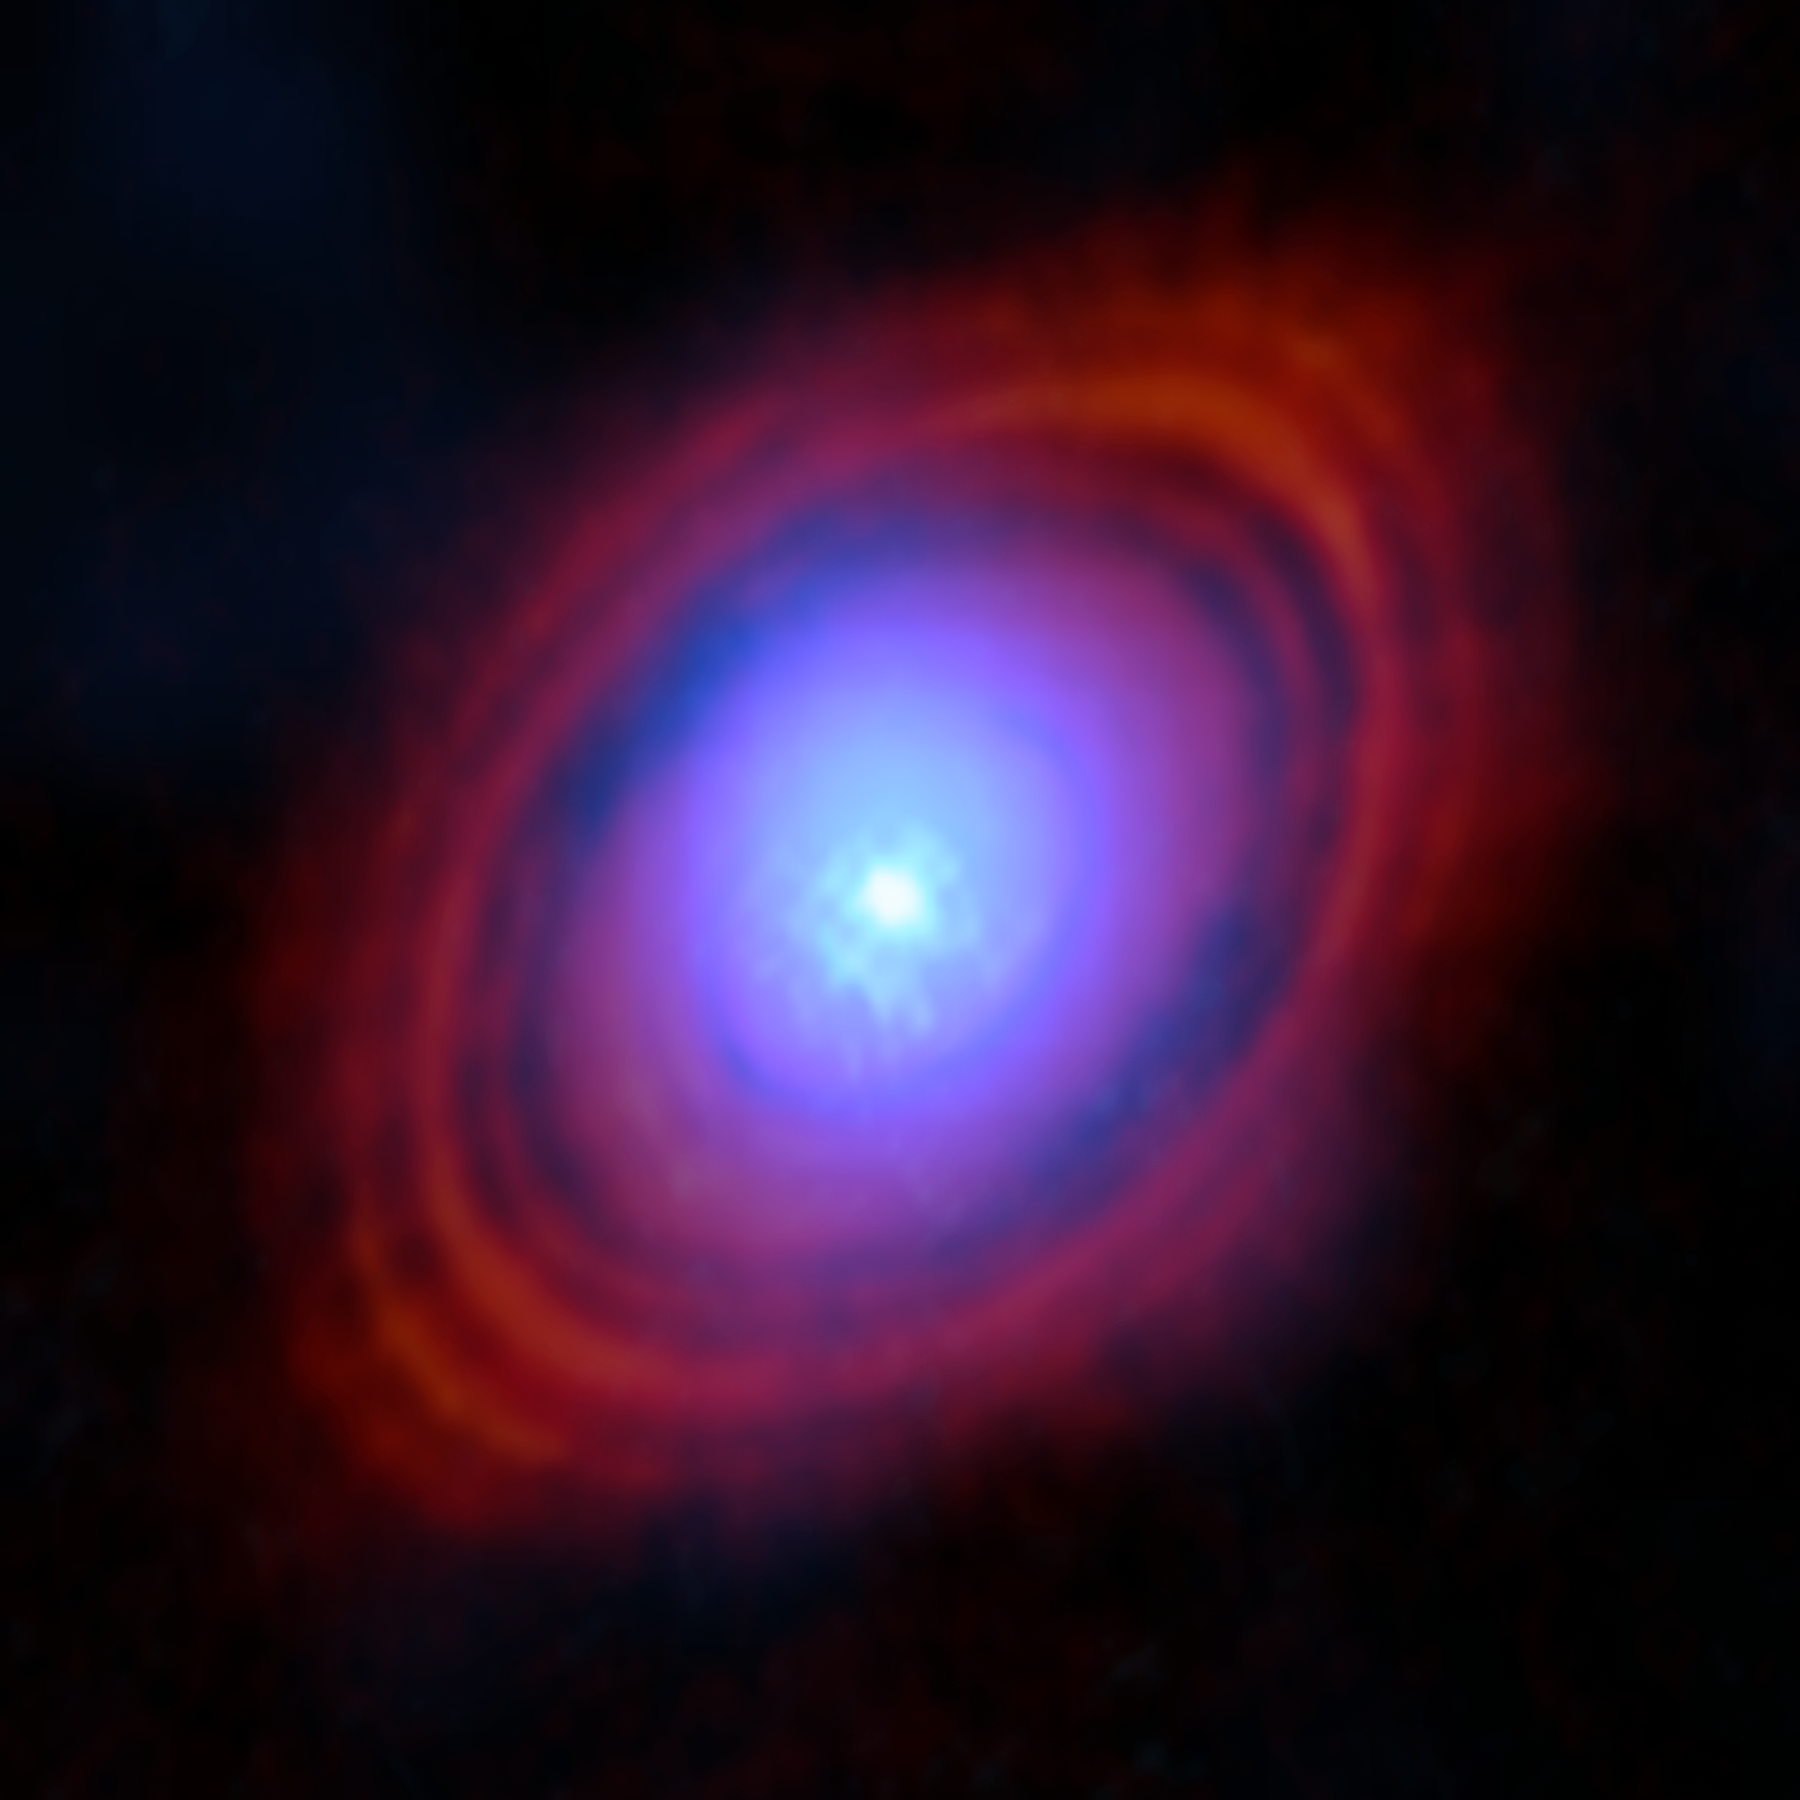

Water in the HL Tauri disc

Astronomers have found water vapour in a disc around a young star exactly where planets may be forming. In this image, the new observations from the Atacama Large Millimeter/submillimeter Array (ALMA), in which ESO is a partner, show the water vapour in shades of blue. Near the centre of the disc, where the young star lives, the environment is hotter and the gas brighter. The red-hued rings are previous ALMA observations showing the distribution of dust around the star.

Credit: ALMA (ESO/NAOJ/NRAO)/S. Facchini et al.